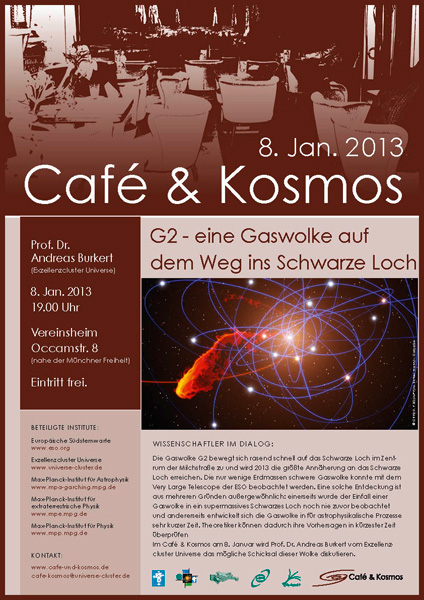

Poster of Café & Kosmos 8 January 2013

For more information about this event, visit Café & Kosmos

This product is only available in electronic form.

Credit: ESO / Café & Kosmos